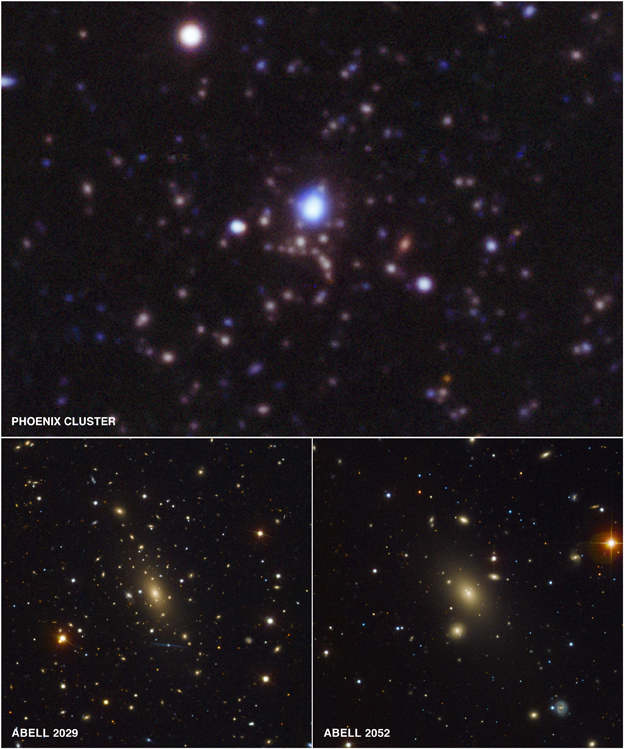

Astronomers Reassured by Record-breaking Star Formation in Huge Galaxy Cluster

Optical (red, green, blue) and ultraviolet (blue) image of center of Phoenix Cluster, and optical images of Abell 2029 and Abell 2052. Top image taken with the NOAO Blanco telescope. Image courtesy of the Chandra X-ray Observatory.

Credit: NOIRLab